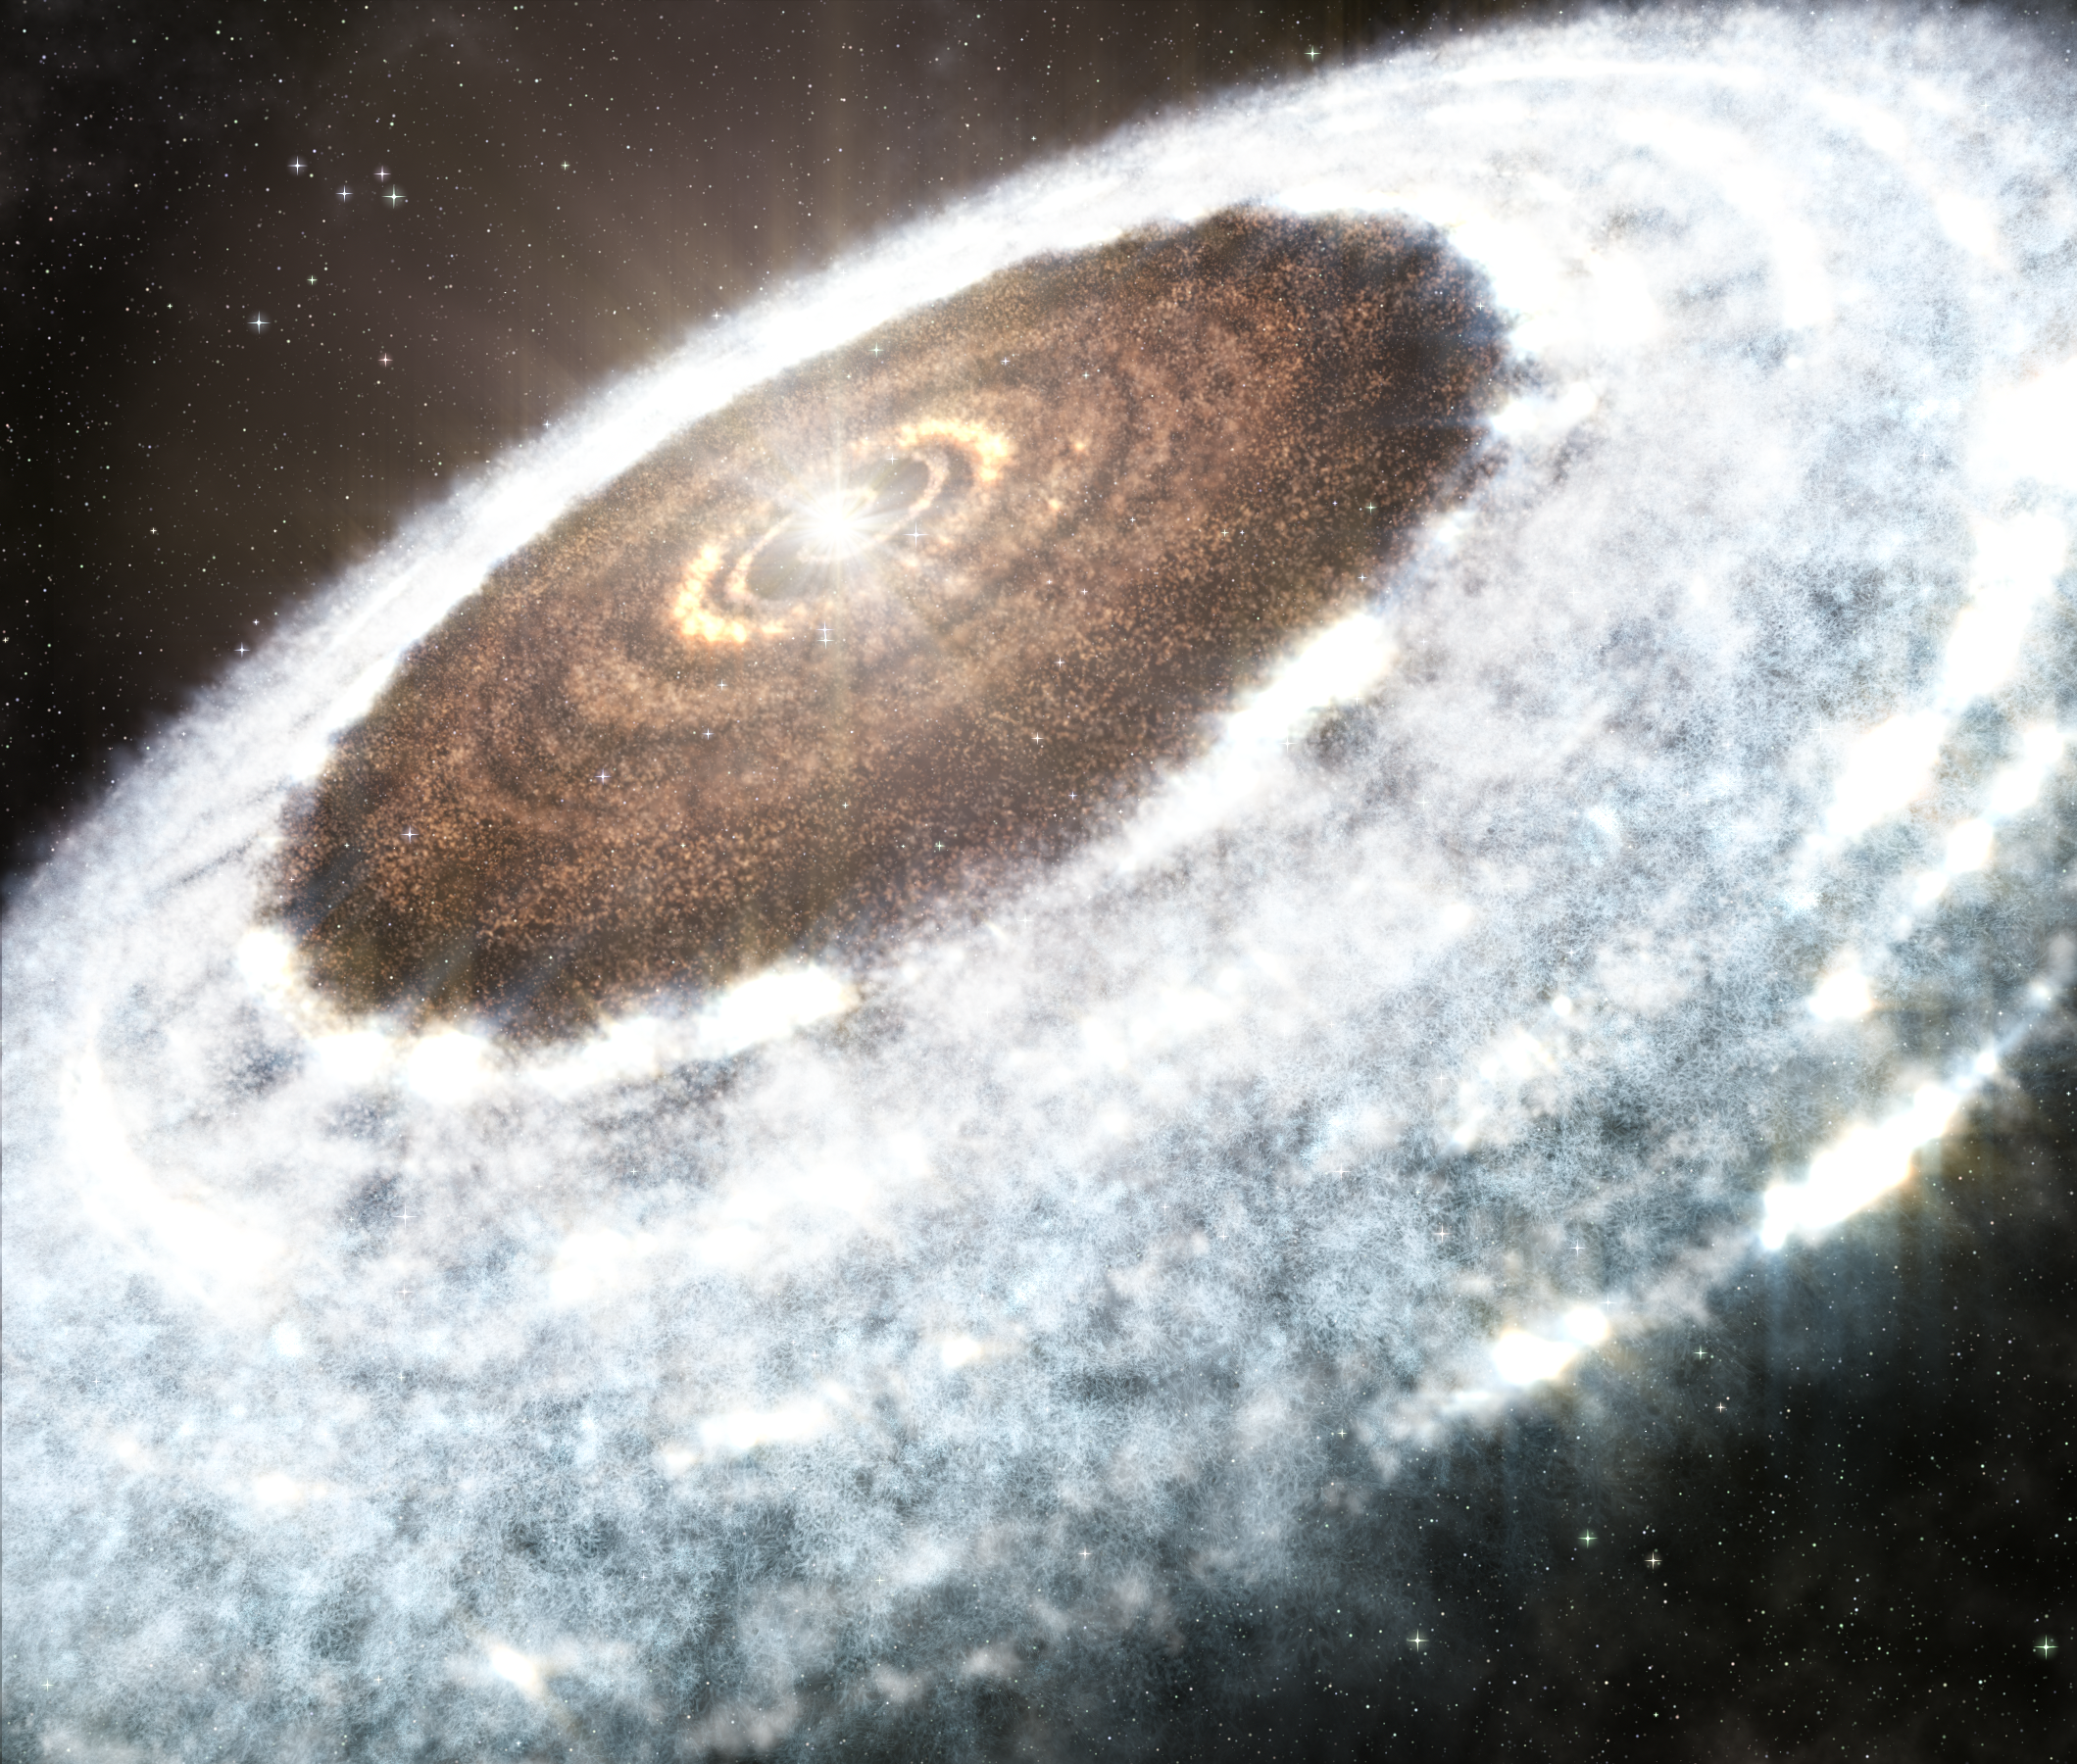

Stellar Outburst Brings Water Snowline into View

Artist impression of the water snowline around the young star V883 Orionis, as detected with ALMA.

Credit: A. Angelich (NRAO/AUI/NSF)